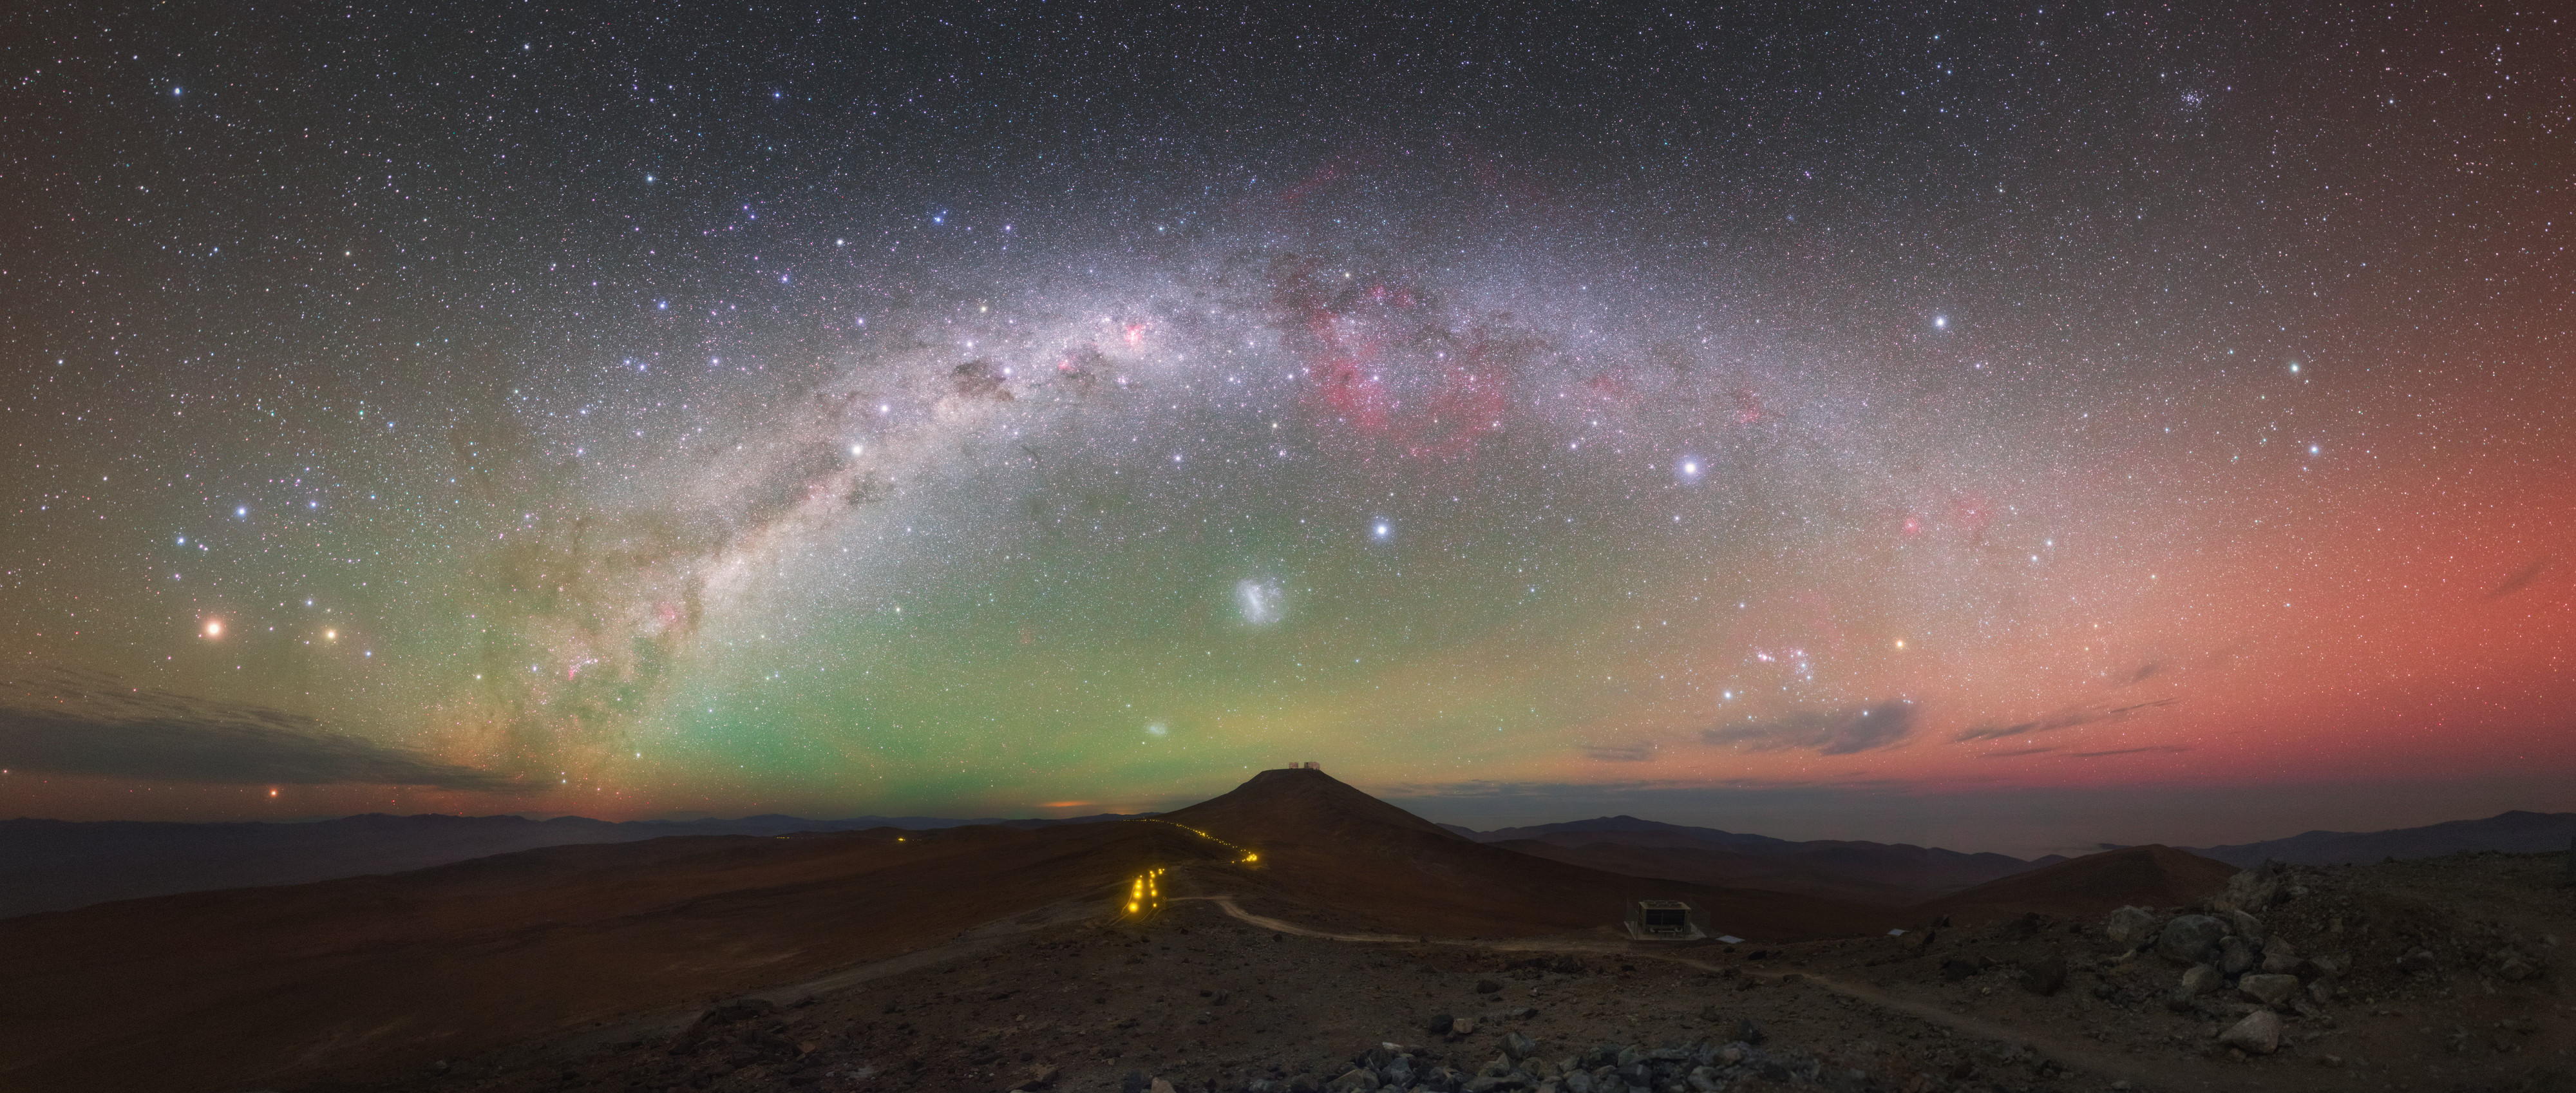

Anything but black

ESO’s various observatory sites in Chile — Paranal, La Silla, Chajnantor — boast enviably low levels of light pollution. However, the skies overhead are rarely pitch-black!

As shown in this image of Paranal Observatory, the skies regularly display a myriad of colours and astronomical sights, from the plane of the Milky Way shining brightly overhead to the orange-hued speck of Mars (left), the starry constellations of Scorpius and Orion, and the magenta splash of the Carina Nebula (upper middle). Despite the remote location there are also occasional signs of human activity, for example the sequence of lamps seen in the centre of the frame. These faint lights illuminate the route from the Very Large Telescope (VLT) to the Visible and Infrared Survey Telescope for Astronomy (VISTA) where this image was taken.

Due to the highly sensitive camera this photograph also showcases a mysterious phenomenon called airglow. The night sky is ablaze with deep red and eerie green hues, caused by the faint glow of Earth’s atmosphere. Because of airglow, no observatory site on Earth could ever be absolutely, completely dark — although ESO’s do come pretty close.

This image was taken by talented astronomer and photographer Yuri Beletsky, a member of the 2016 ESO Fulldome Expedition team. This team visited Chile to gather spectacular images for use in the ESO Supernova Planetarium & Visitor Centre.

Credit: Y. Beletsky (LCO)/ESO